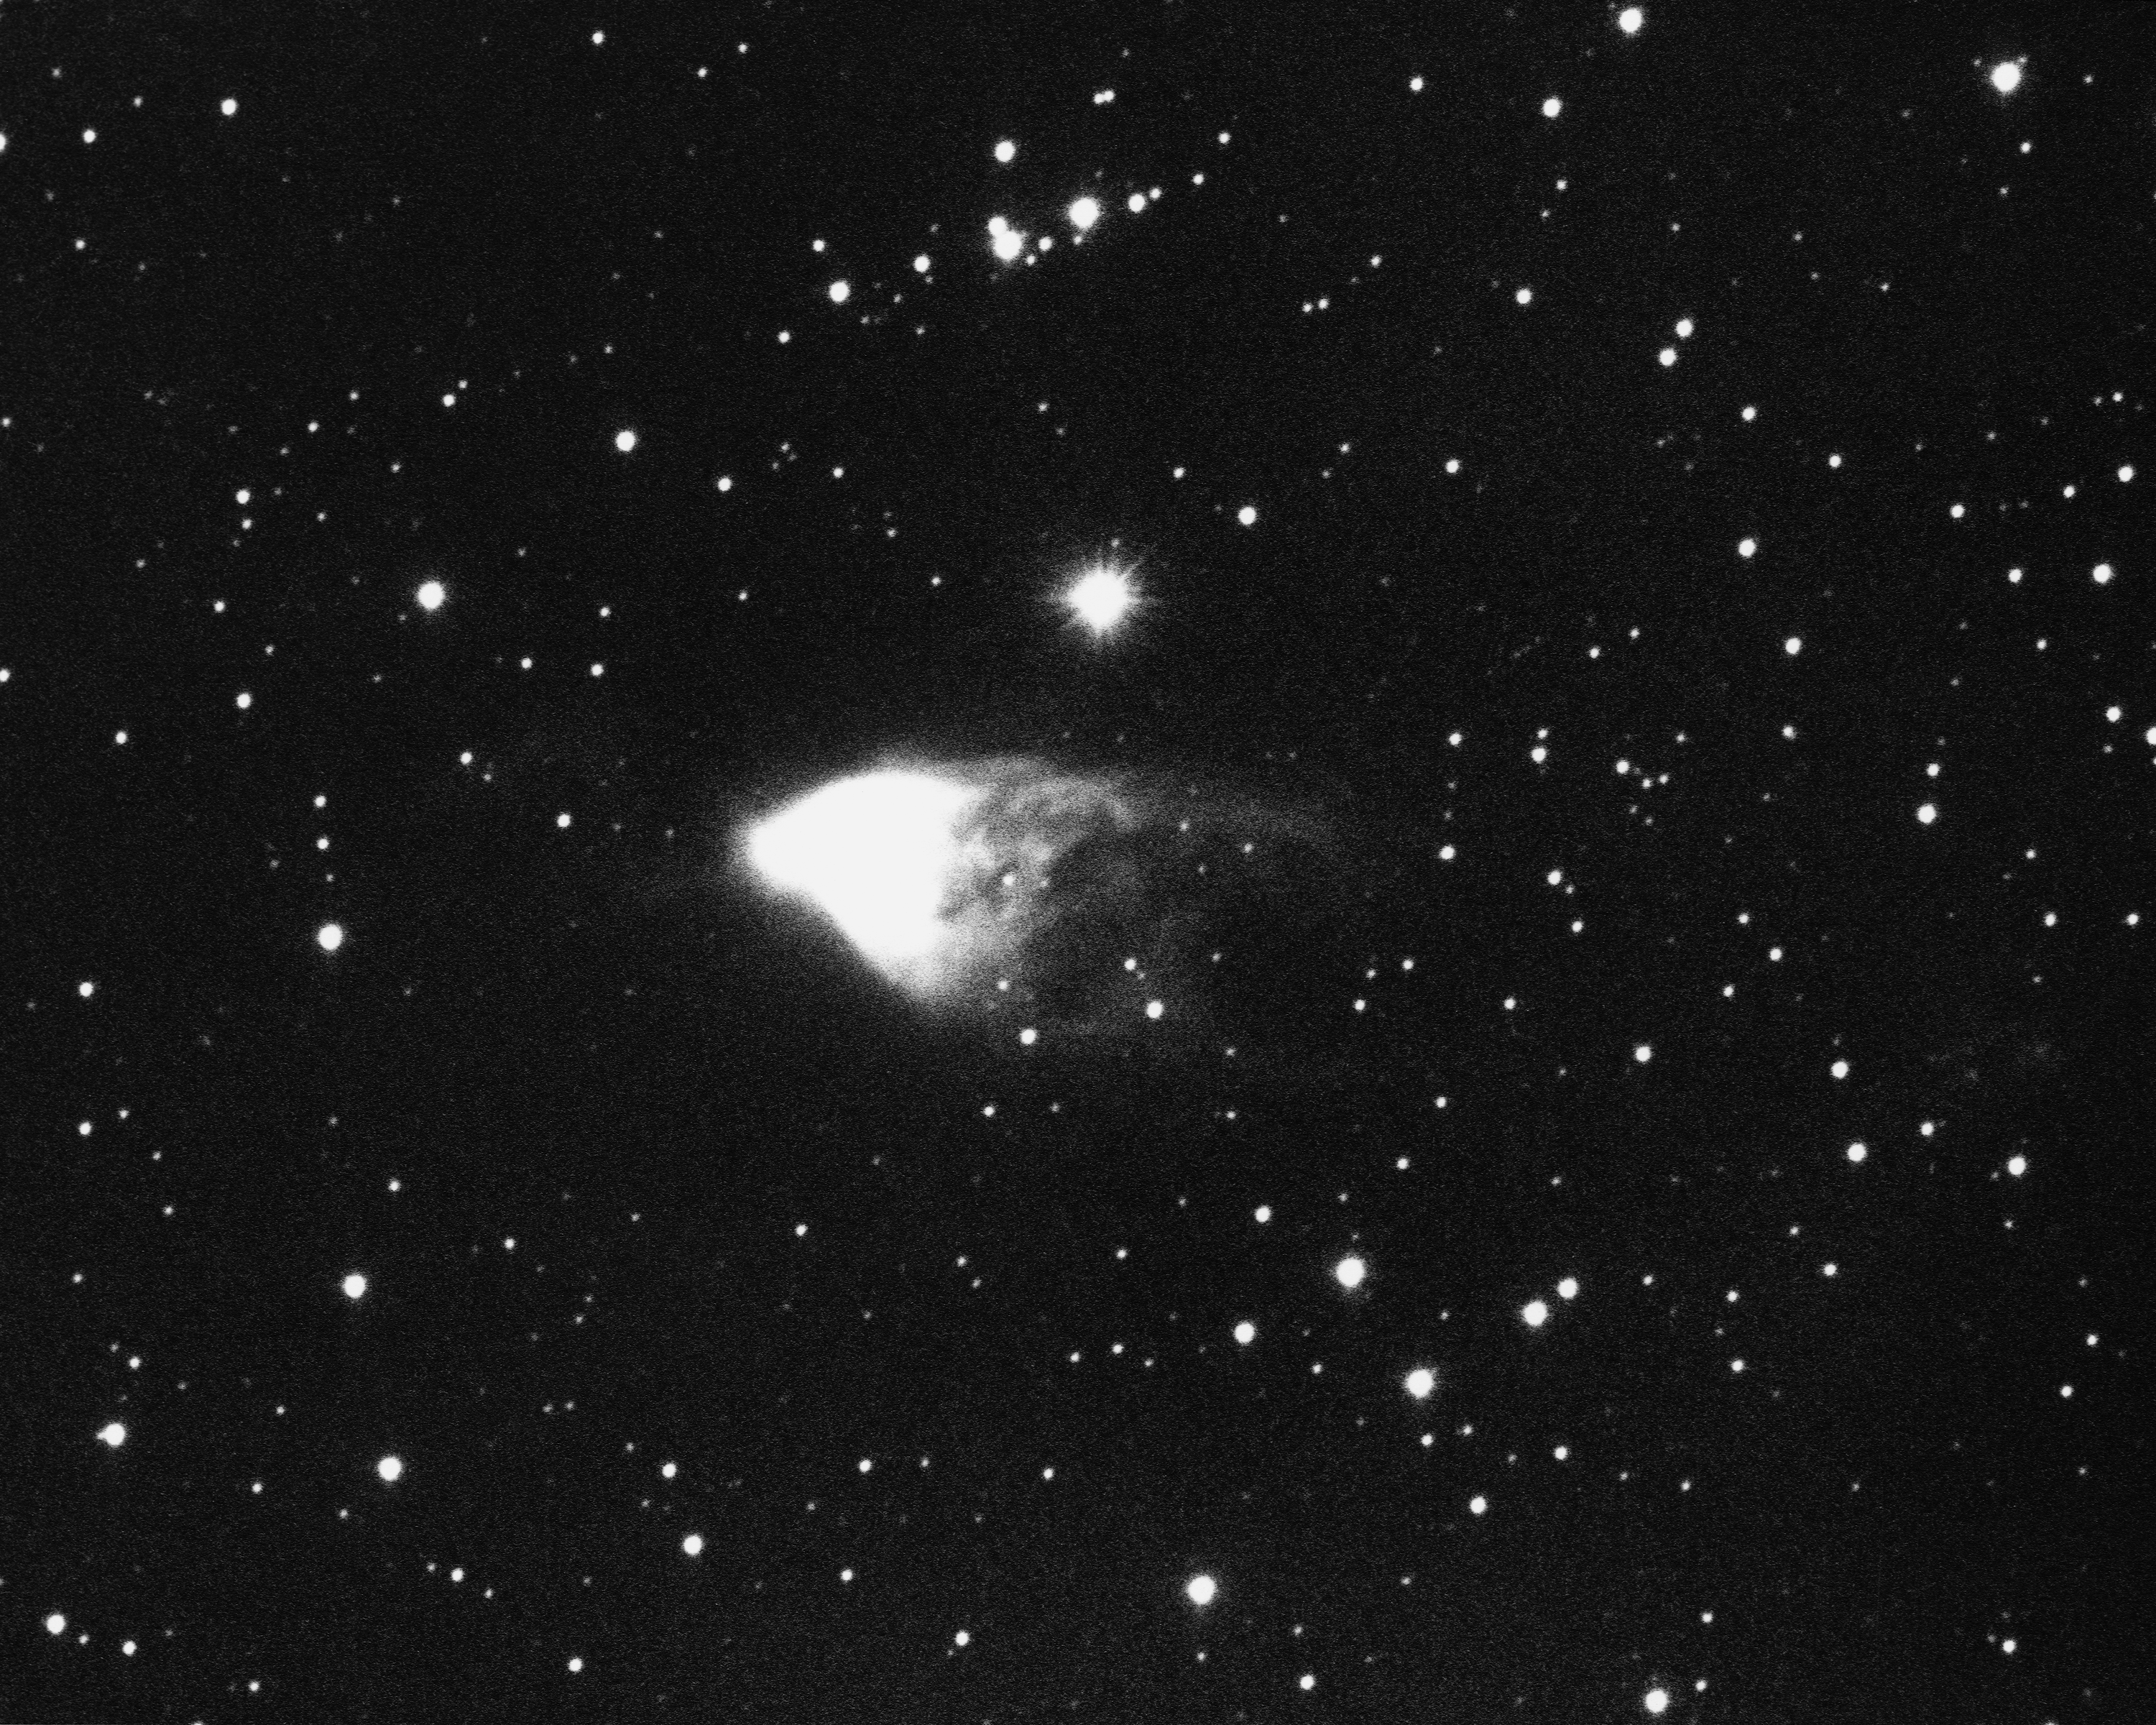

Hubble's Variable Nebula, NGC 2261

This is an image of Hubble's Variable Nebula, found in the constellation Monoceros. The image was taken at the Kitt Peak National Observatory 0.9-meter telescope in 1968. North is to the right.

Credit: NOIRLab/NSF/AURA